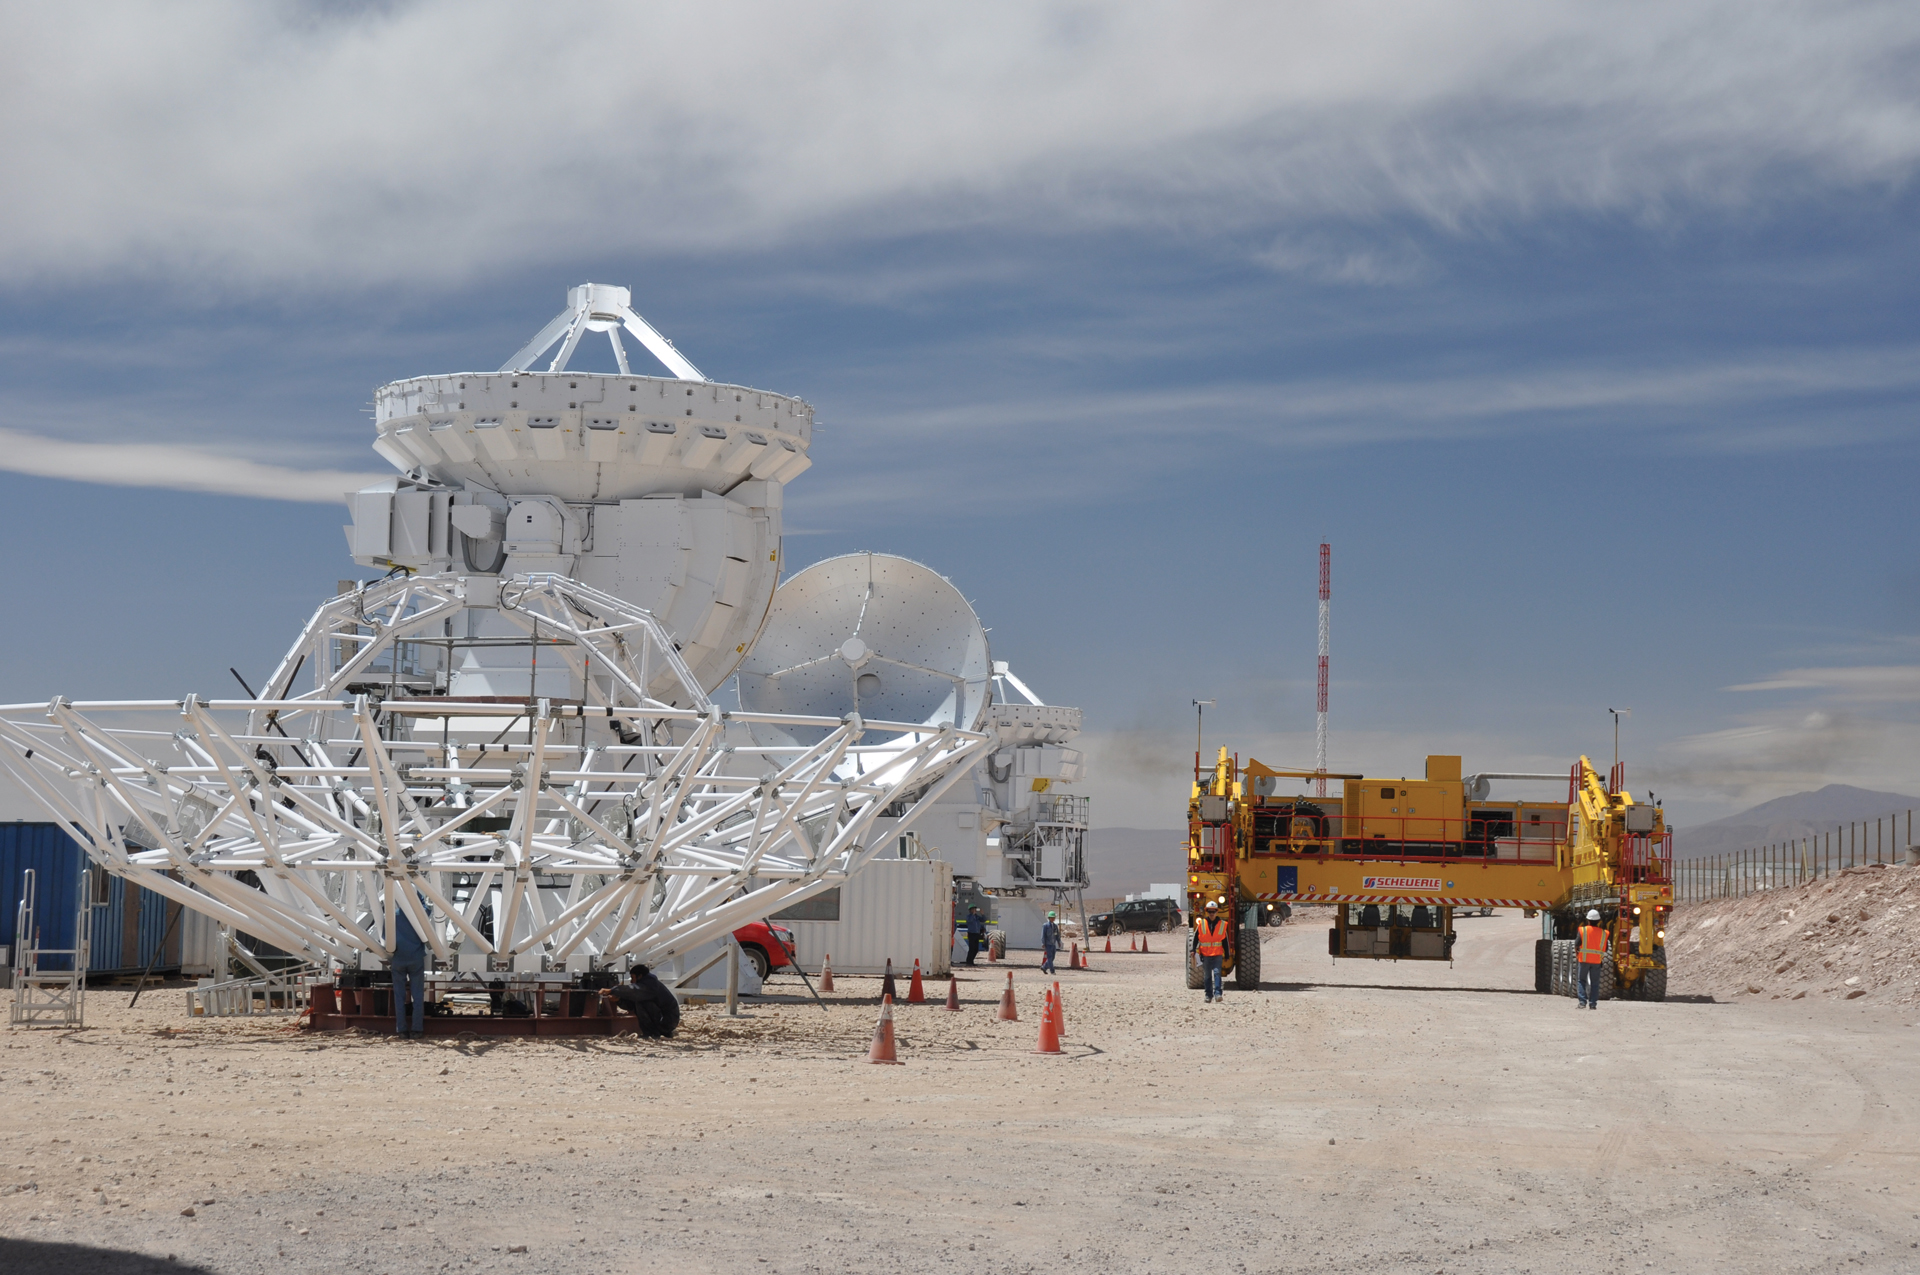

Japanese Antenna Assembly at ALMA

A busy scene at the Japanese telescope assembly area at the ALMA Operations Support Facility in northern Chile. Three completed 7-meter telescopes are in their final stages of testing, with the backup structure of a 12-meter dish under assembly in the foreground. In the background, an ALMA Transporter arrives to bring one of the 7-meters up to the Technical Building.

Credit: A. Wootten, NRAO/AUI/NSF